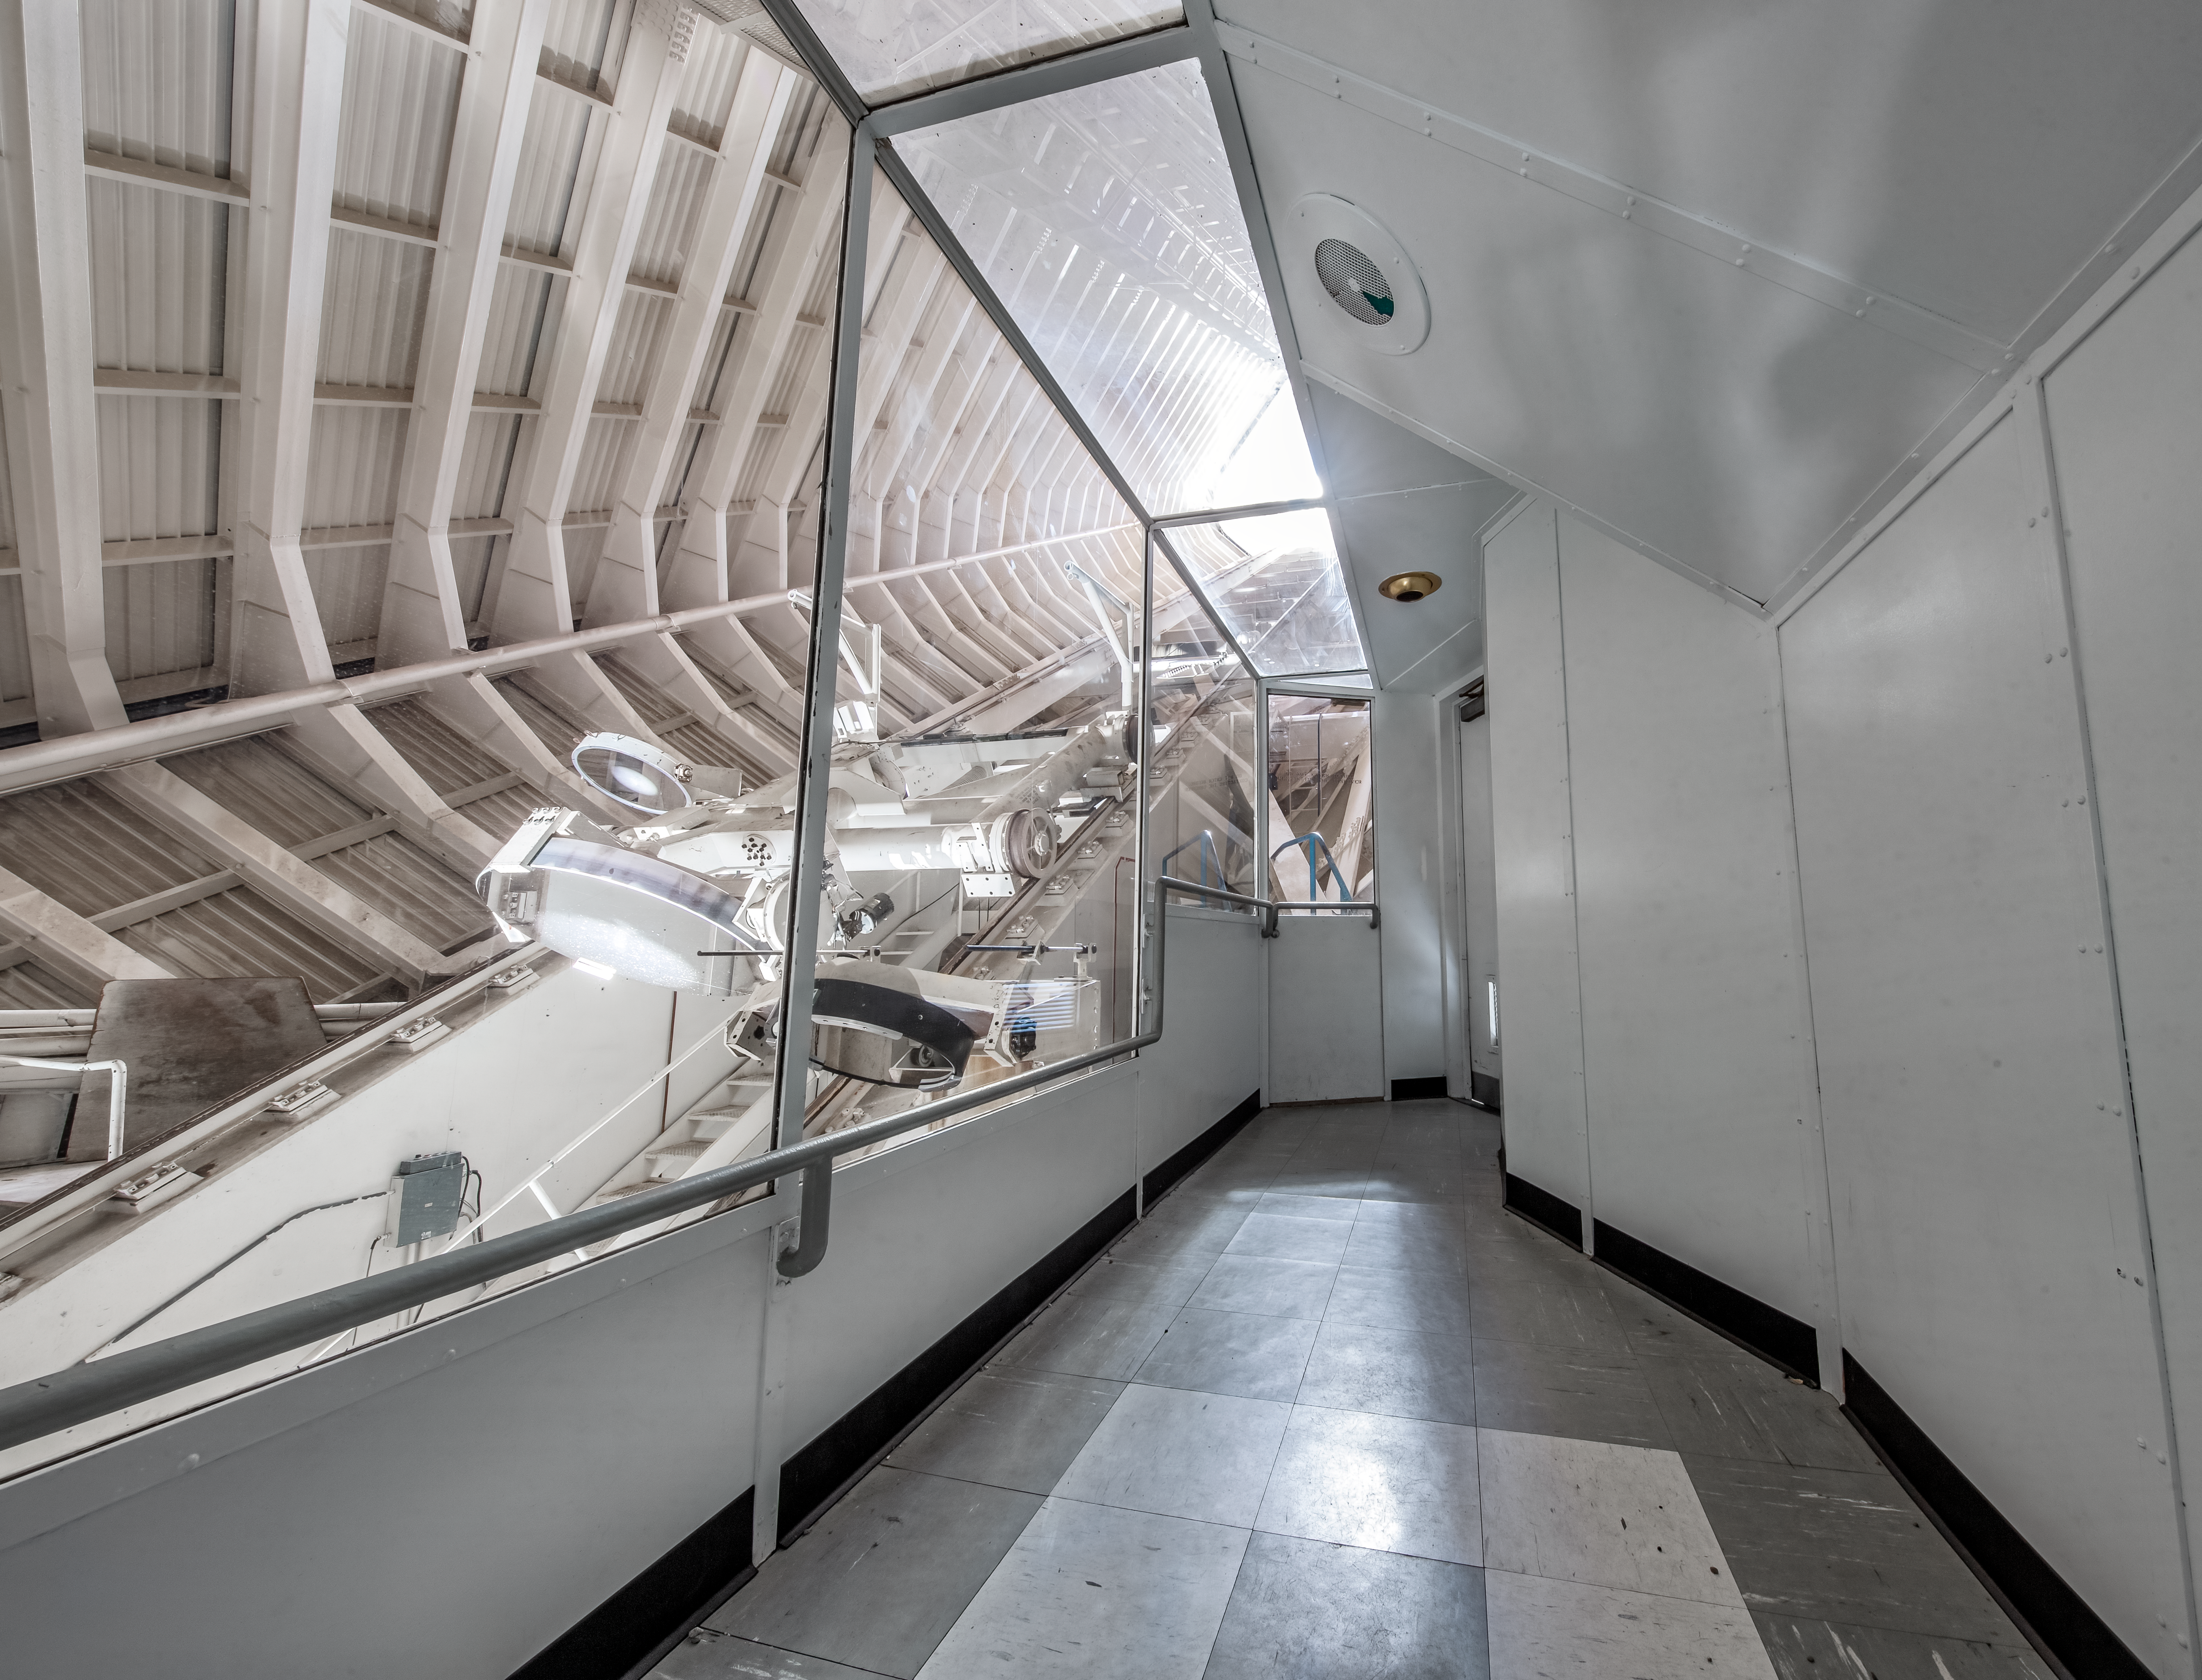

Inside the McMath-Pierce Solar Telescope.

Inside the McMath-Pierce Solar Telescope at Kitt Peak National Observatory (KPNO), a Program of NSF NOIRLab. The McMath-Pierce Solar Telescope was the largest solar telescope in the world upon its completion in 1962, a title it held until the first light of the National Solar Observatory’s Daniel K. Inouye Solar Telescope in December 2019. The interior of the McMath-Pierce Solar Telescope is currently being renovated to become the Windows on the Universe Center for Astronomy Outreach.

Credit: KPNO/NOIRLab/NSF/AURA/D. Salman